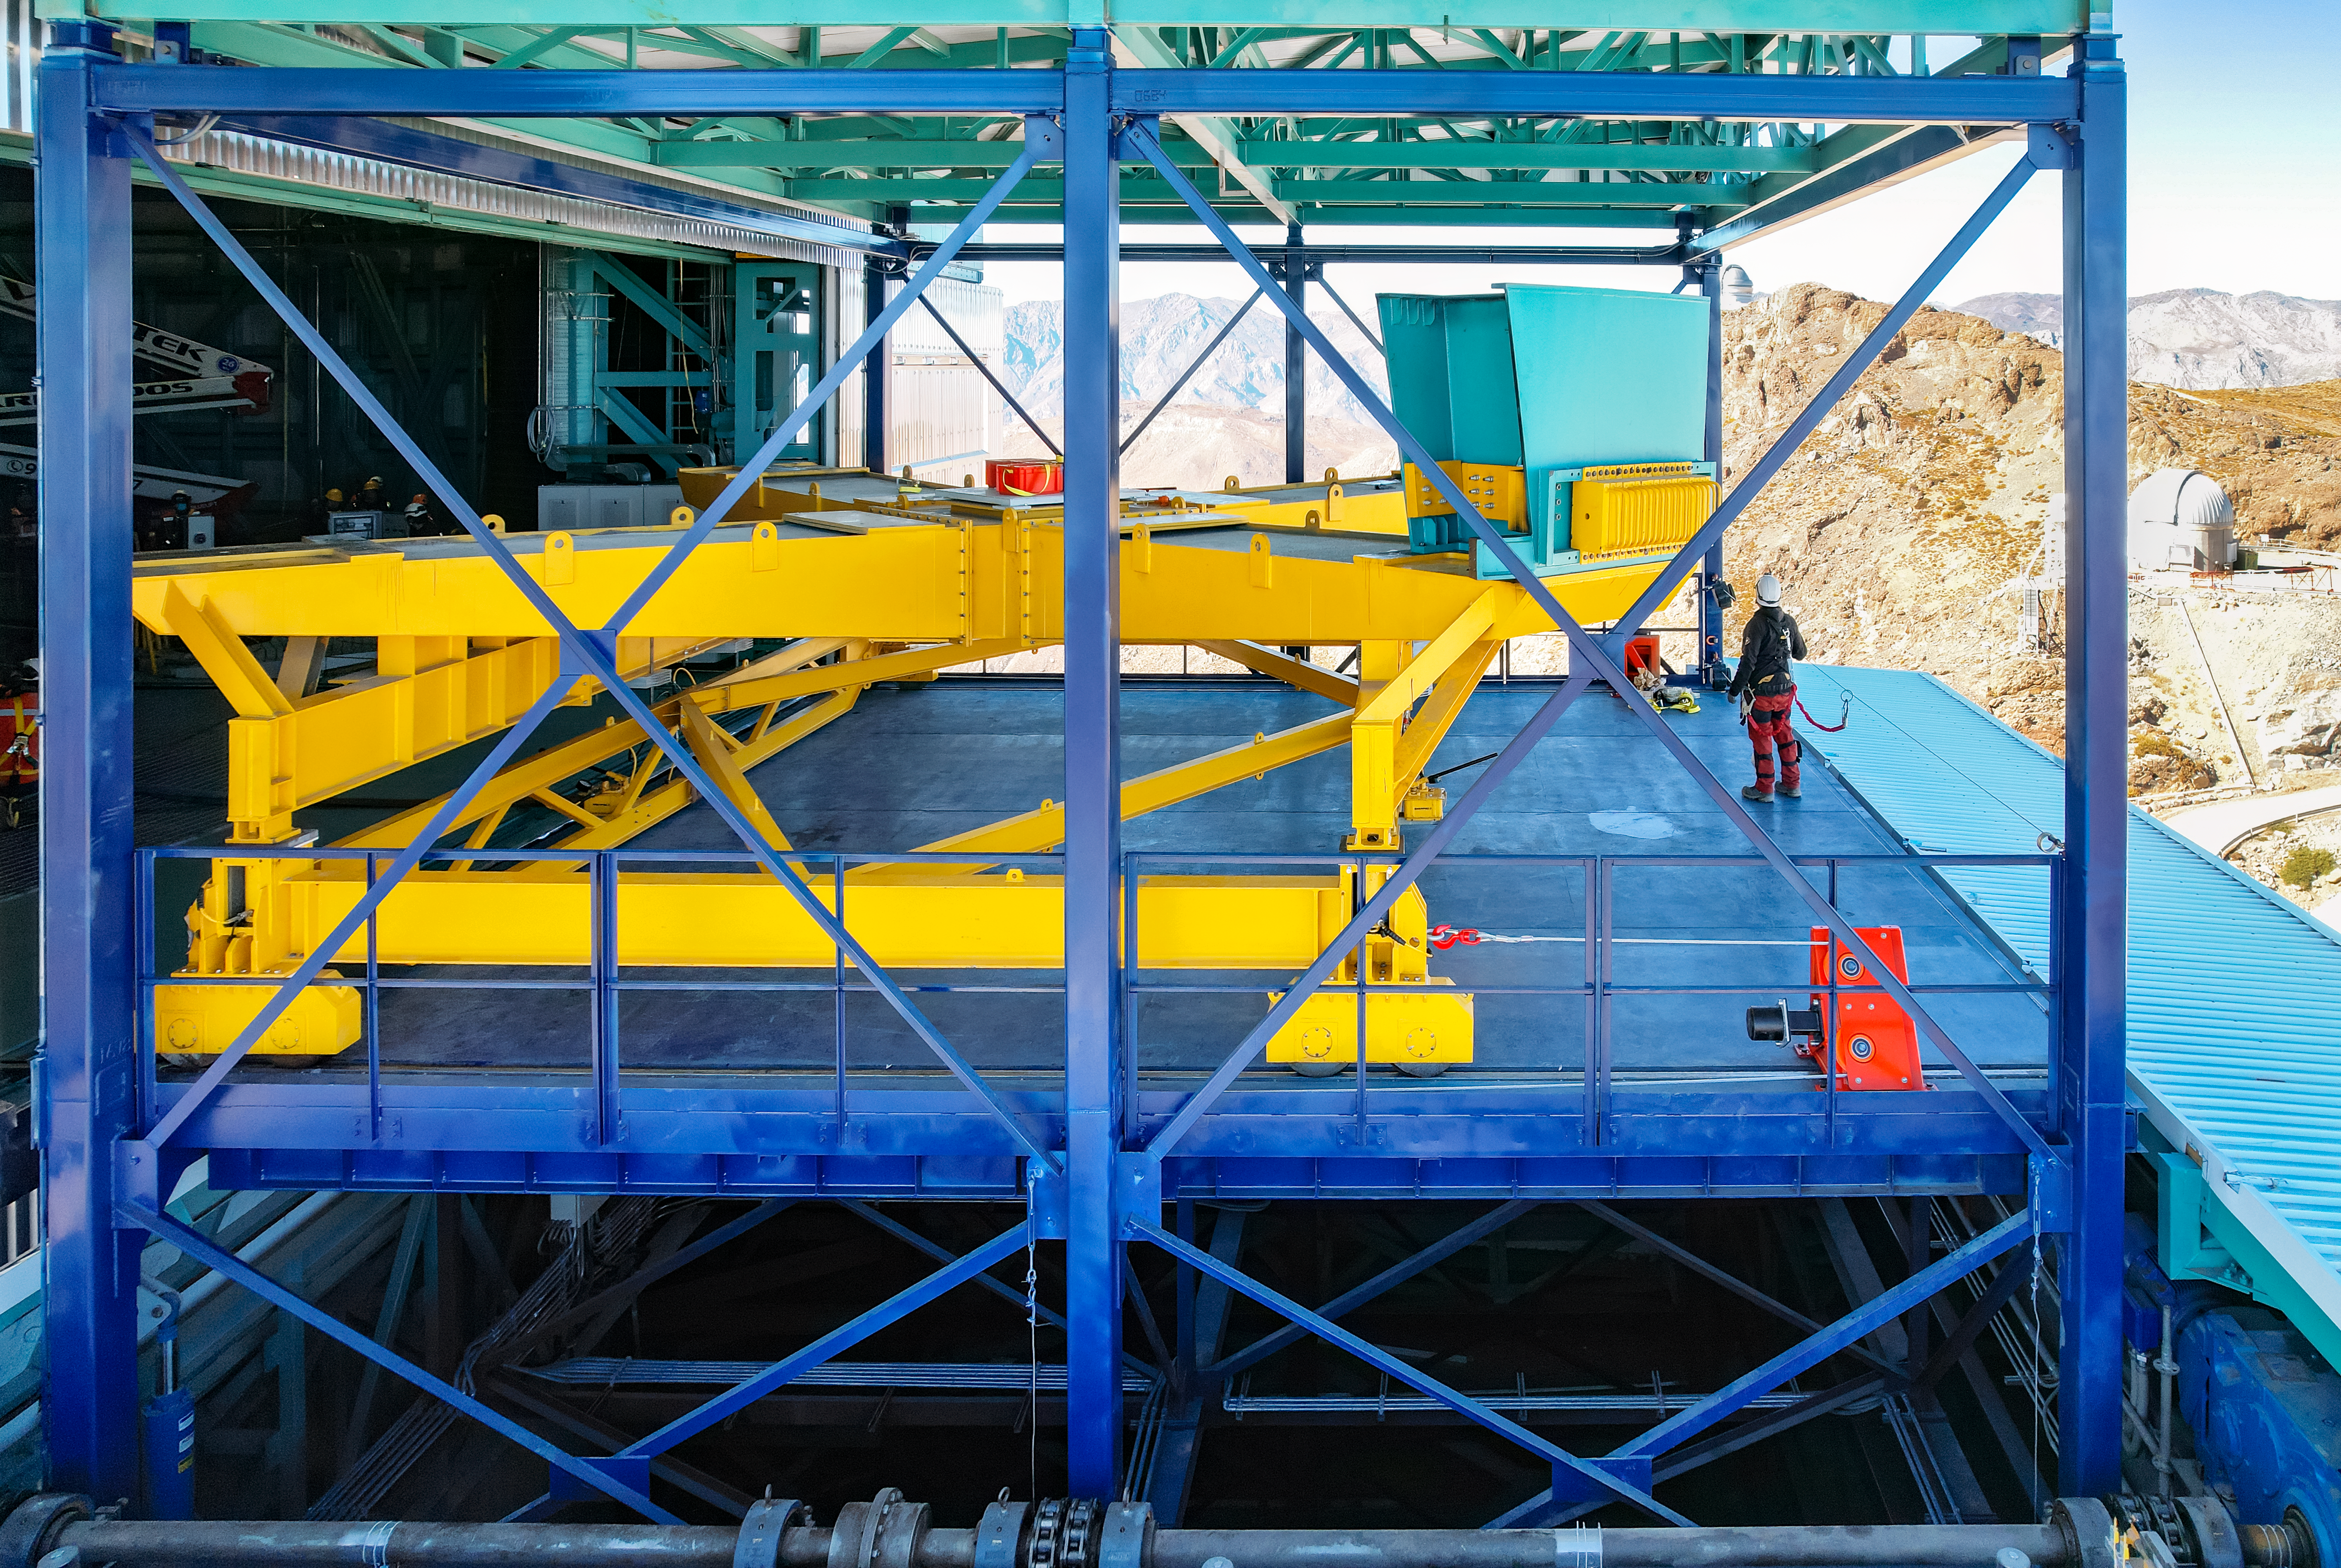

Rubin Mass Move

The yellow cross-shaped structure in this photo is the "M1M3 mass surrogate," which approximates the mass of Rubin's primary mirror and its steel support structure. In April 2023 the mass surrogate was removed from the telescope mount and transported to a lower level of the observatory, using the vertical platform lift.

Credit: RubinObs/NOIRLab/SLAC/NSF/DOE/AURA